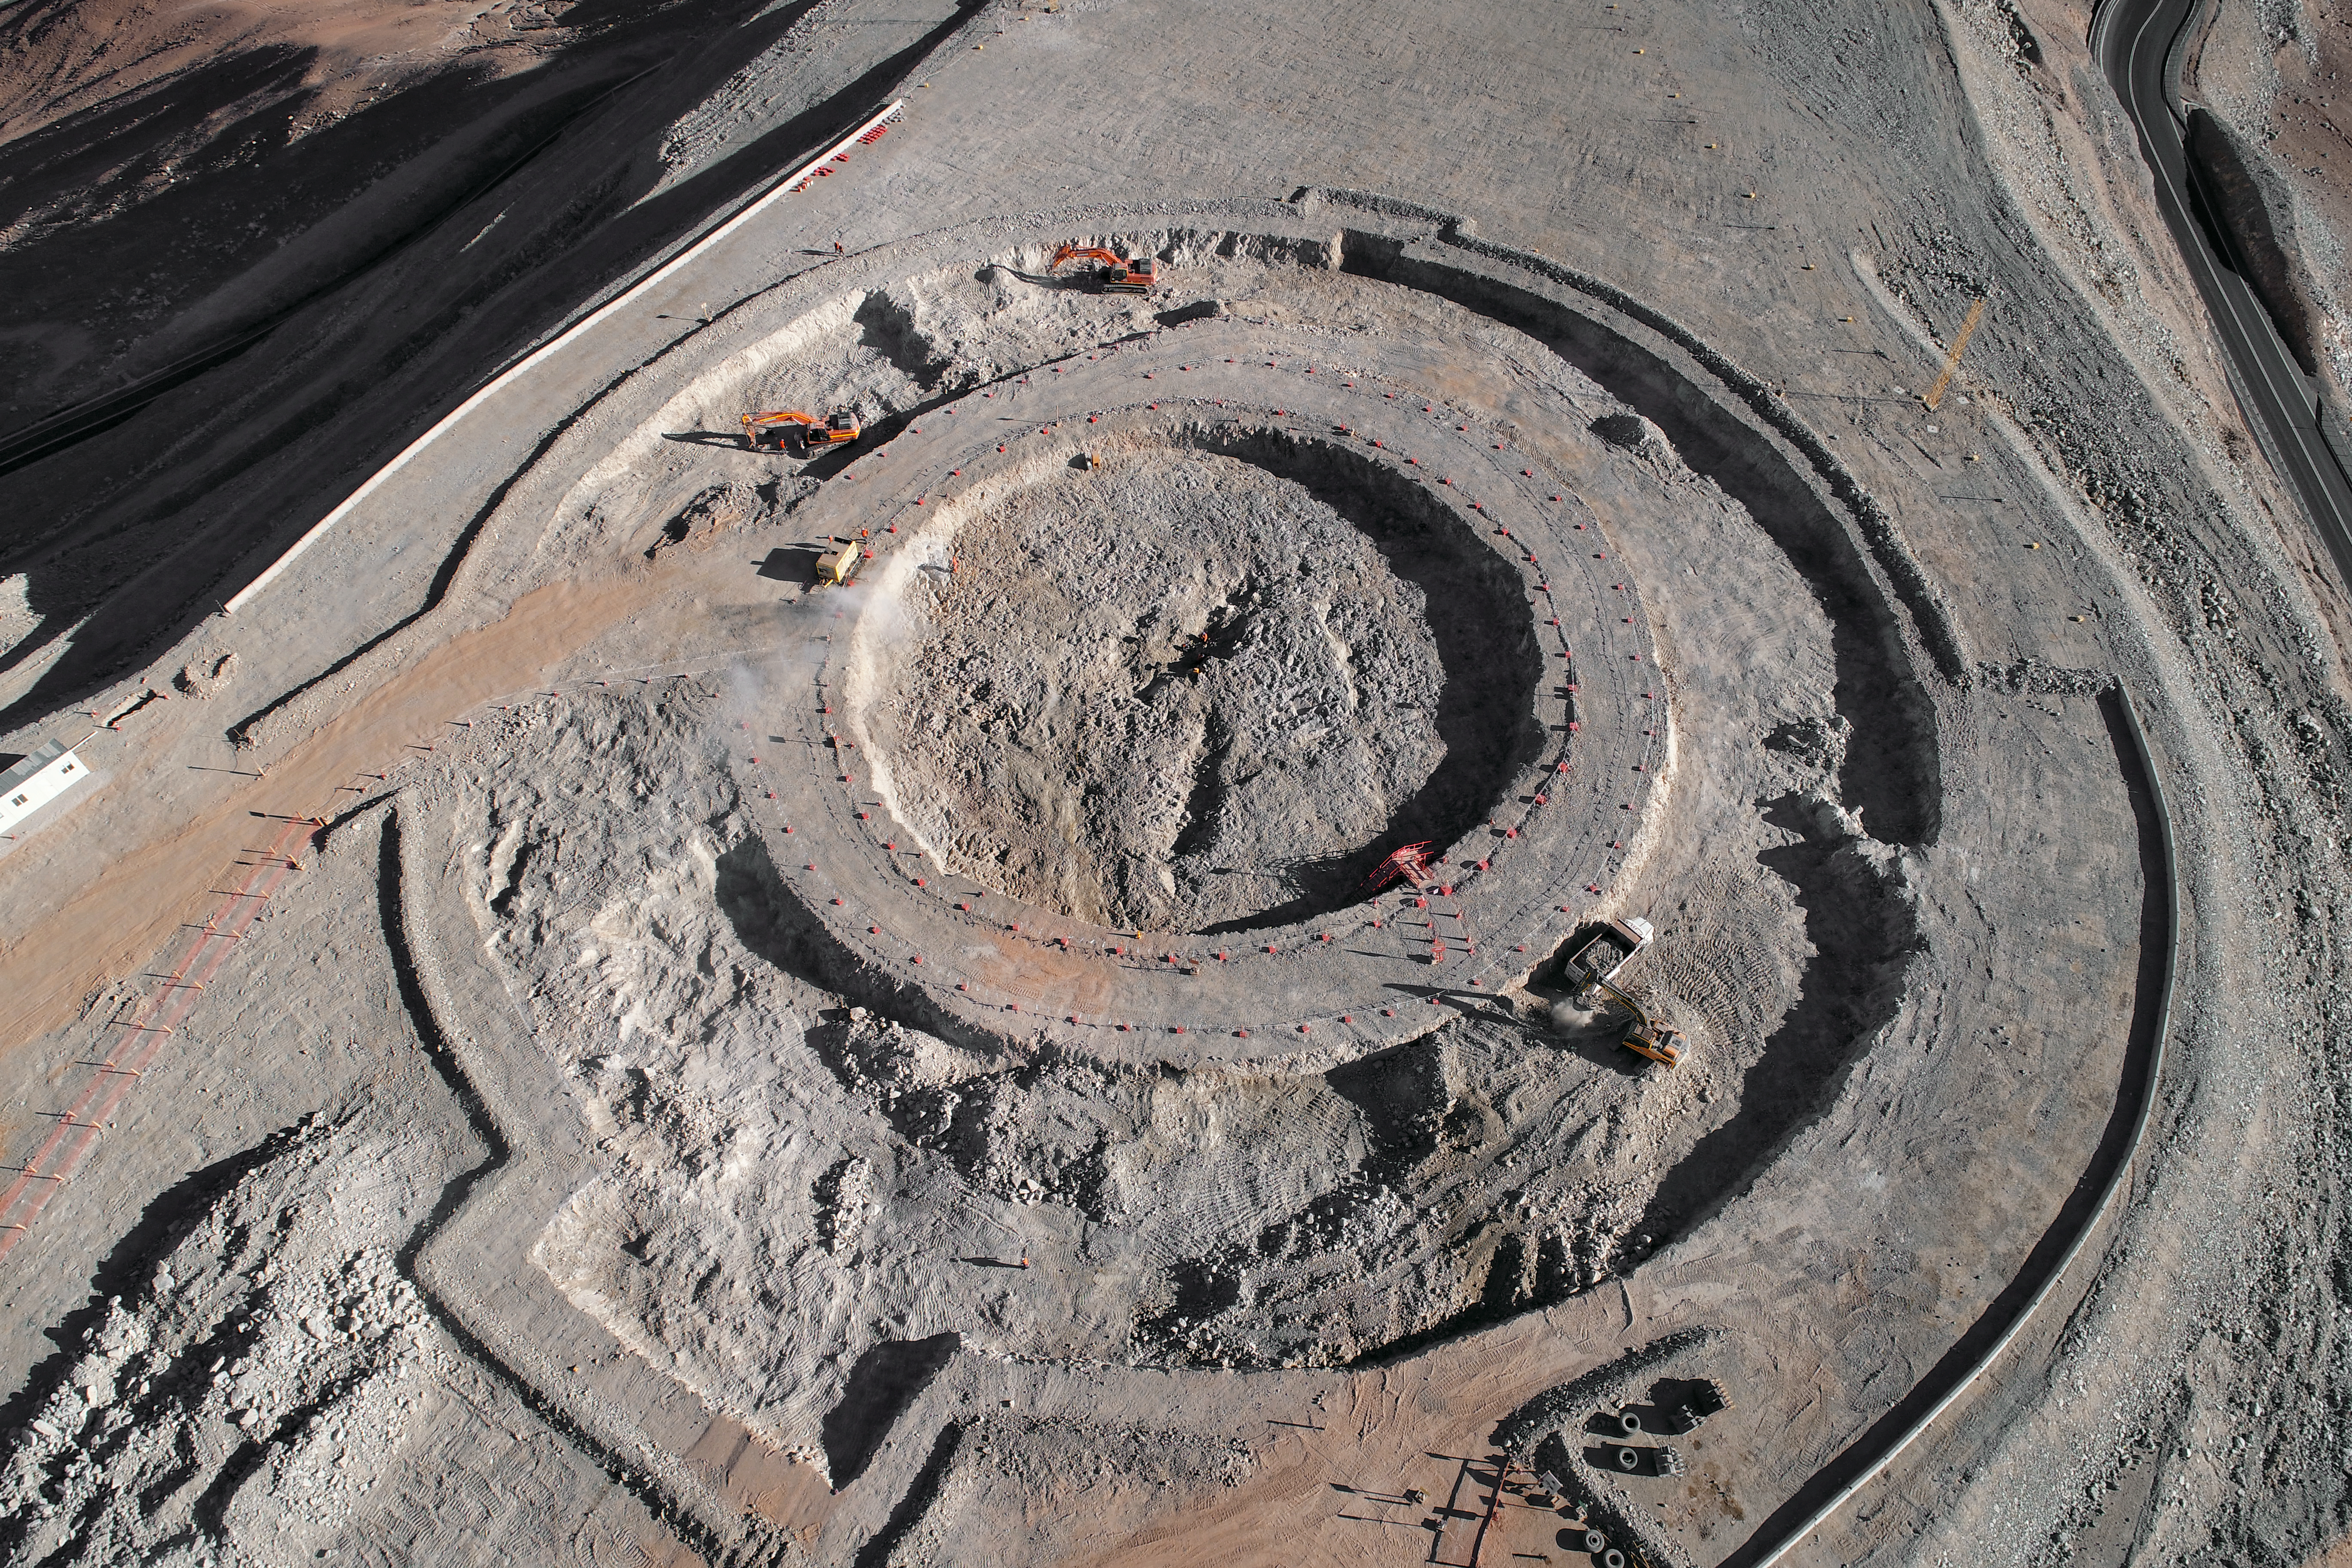

ELT Foundation Work Started on Cerro Armazones

This image from early 2018 shows the start of the digging of the foundations for the dome and telescope structure of ESO’s Extremely Large Telescope (ELT) on Cerro Armazones — at an altitude of over 3000 metres in the Chilean Atacama Desert. The work is being carried out by the ACe Consortium, consisting of Astaldi and Cimolai. These dramatic pictures were taken using a drone by ESO photo ambassador Gerhard Hüdepohl to mark this event, gazing down upon Cerro Armazones.

Credit: ESO/G. Hüdepohl